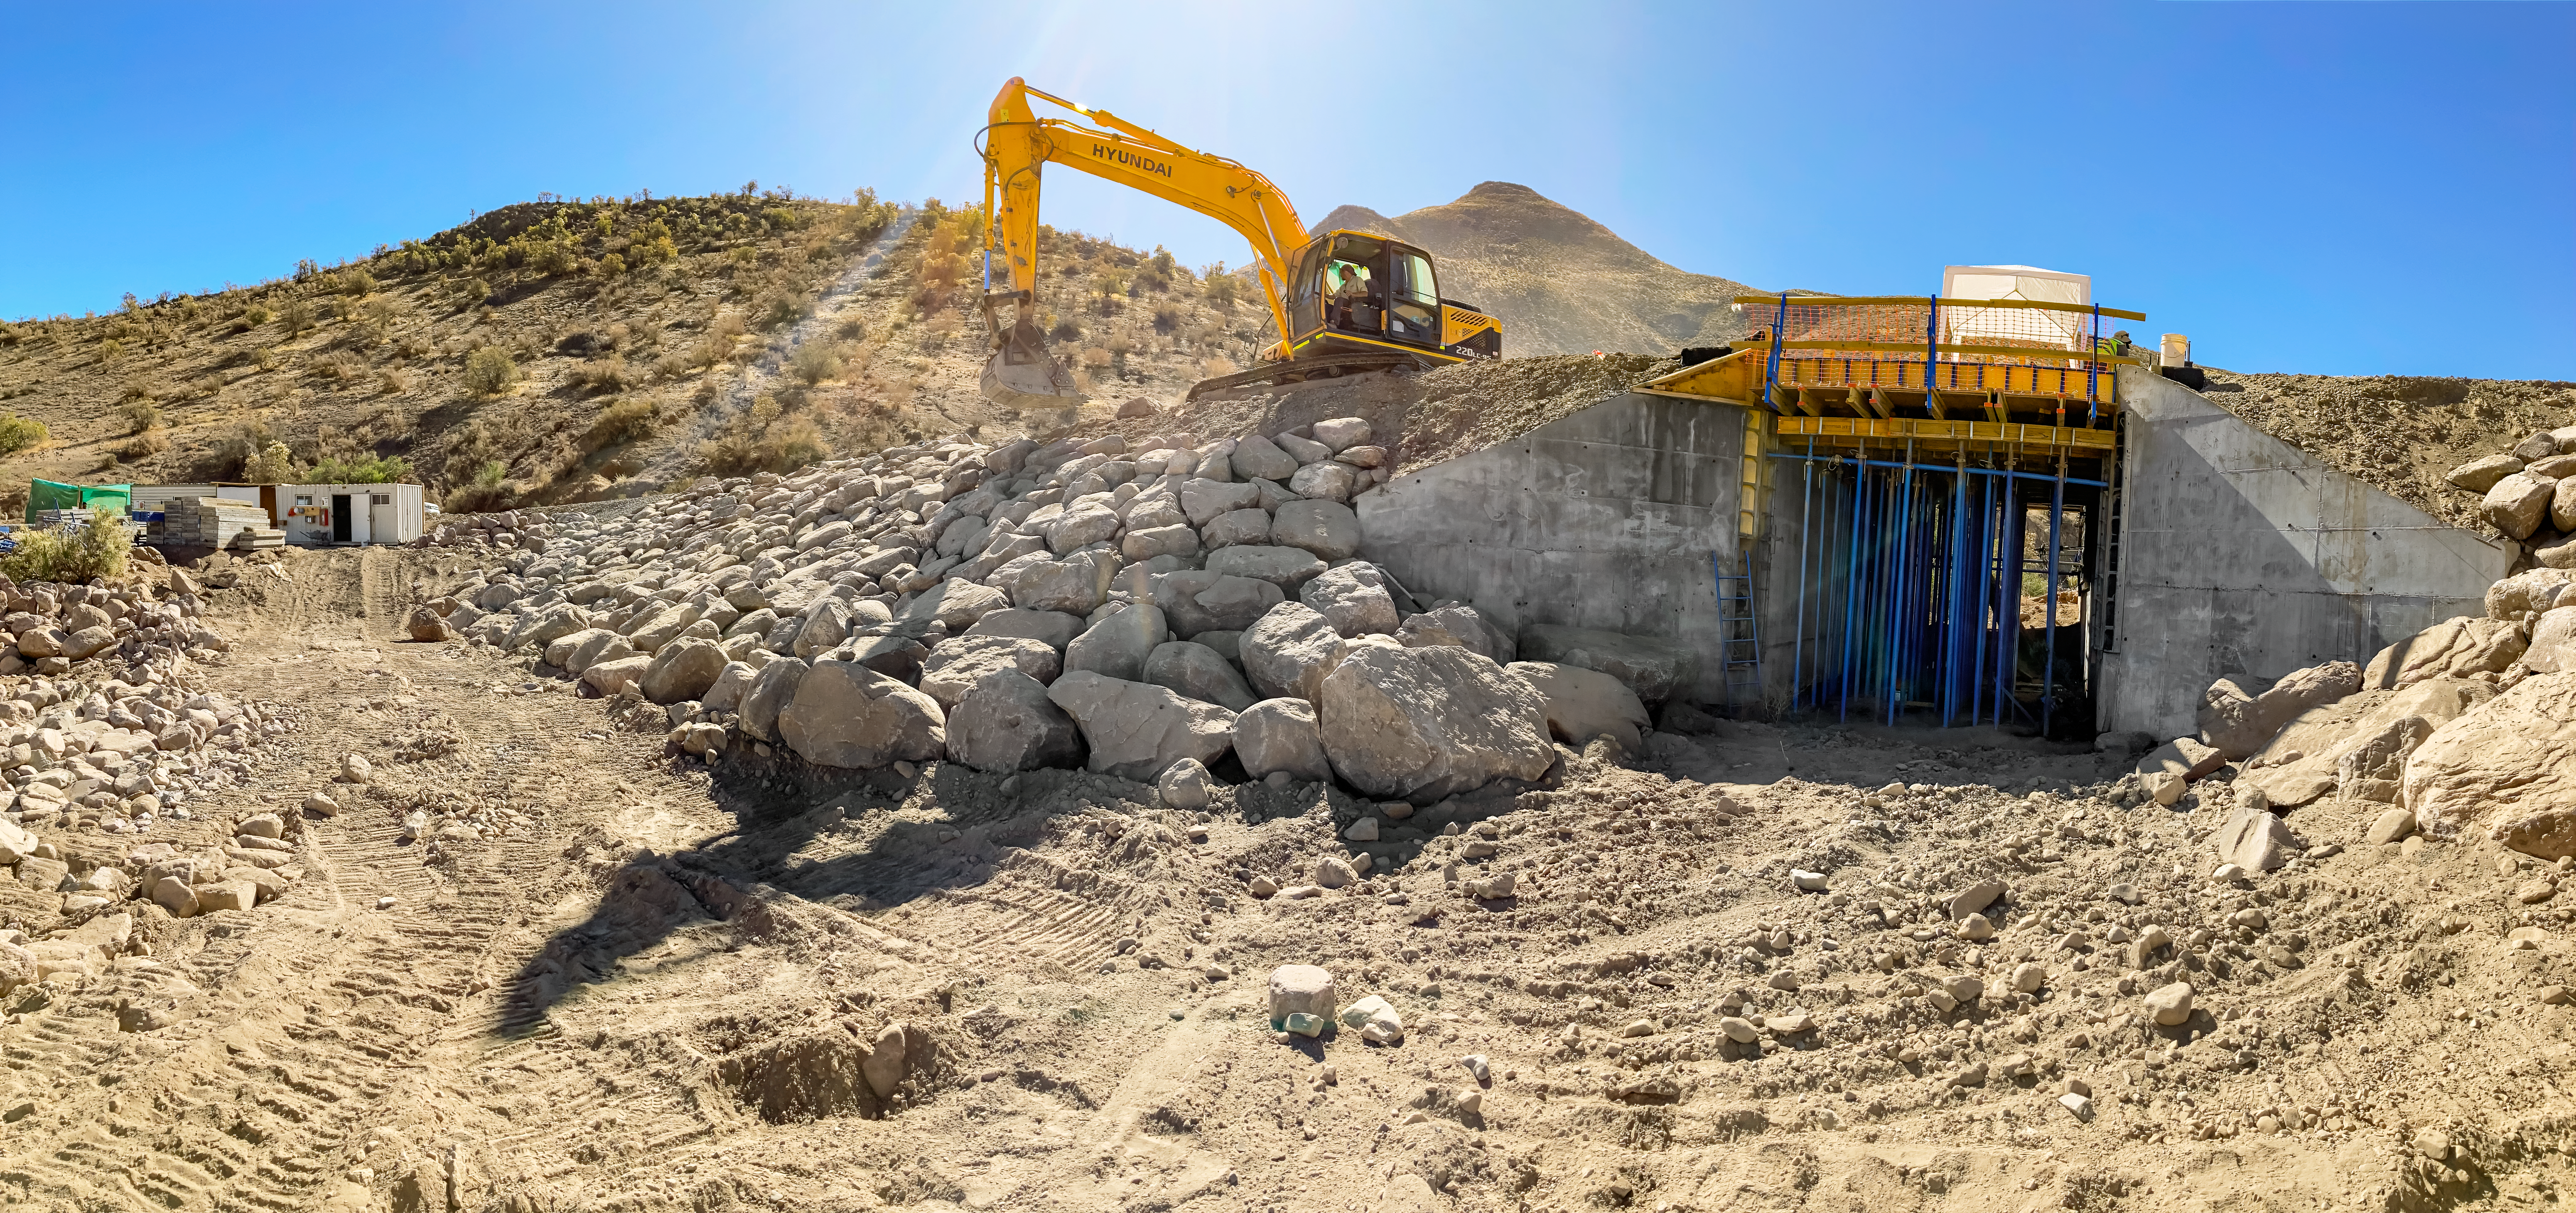

Placeres II Bridge Construction

On Thursday 29 June 2023 a new bridge was opened on the road to Cerro Tololo and Cerro Pachón, facilitating better access to the Cerro Tololo Inter-American Observatory, the Vera C. Rubin Observatory, and the Gemini South telescope. The newly constructed bridge, known as Placeres II, works with the existing Placeres I bridge. Traffic will use the Placeres II bridge to go up towards the Quisco and the existing Placeres I bridge to go down towards the Control Gate.

Credit: CTIO/NOIRLab/NSF/AURA/F. Bruno